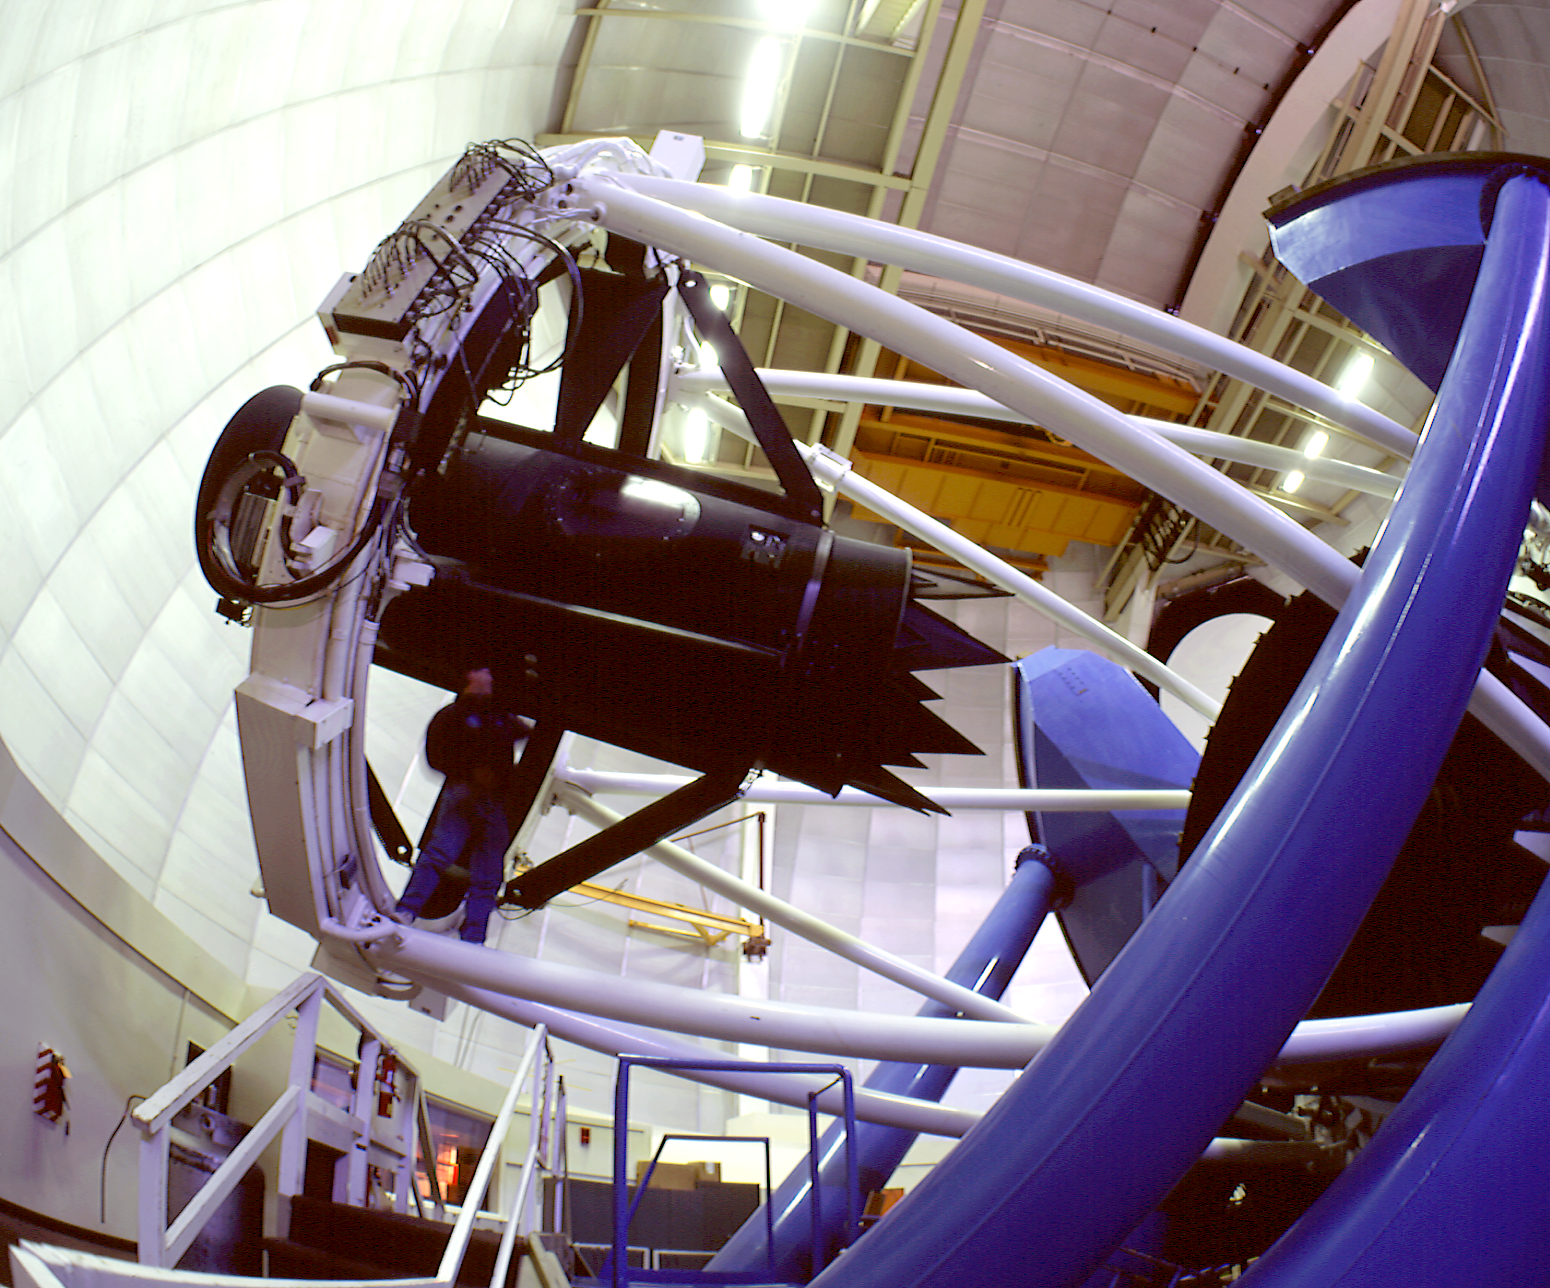

The Nicholas U. Mayall 4-meter Telescope interior

The Nicholas U. Mayall 4-meter Telescope interior

Credit: KPNO/NOIRLab/NSF/AURA/P. Marenfeld